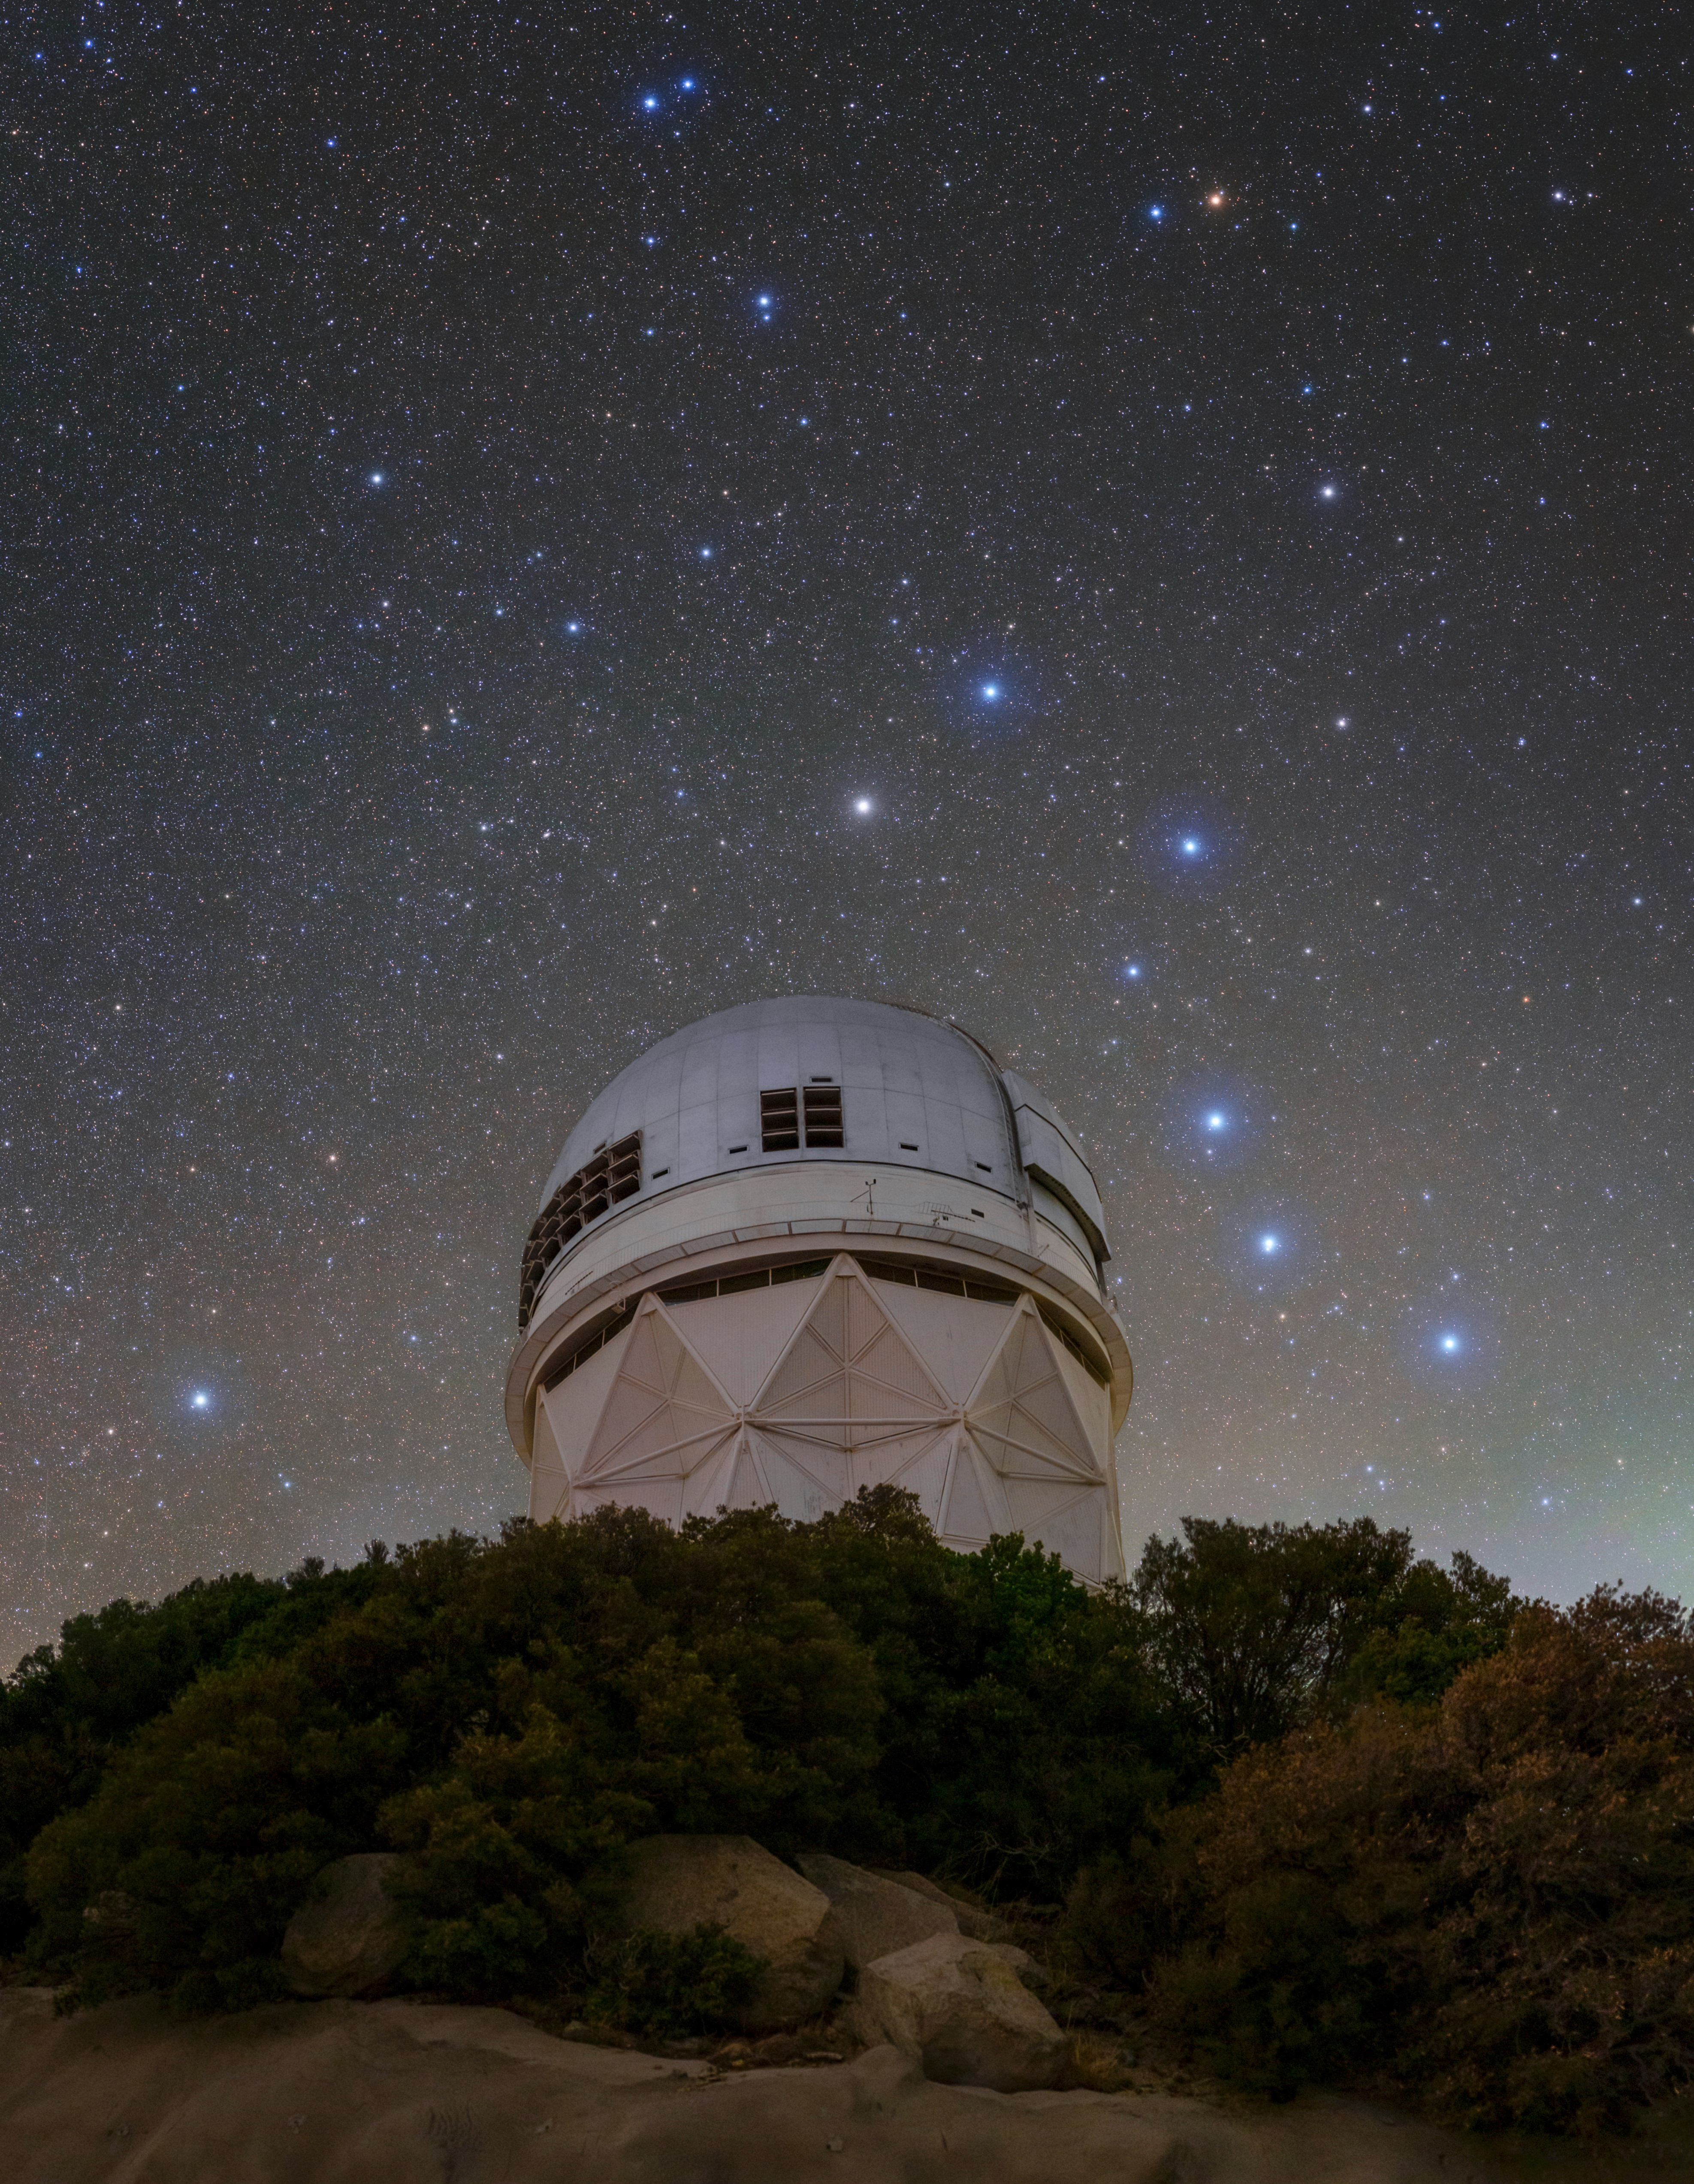

Celestial Landmarks of the Northern Sky

The eighteen-story Nicholas U. Mayall 4-meter Telescope is located at Kitt Peak National Observatory (KPNO), a Program of NSF NOIRLab, and is seen here against the backdrop of two celestial landmarks of the northern hemisphere: The constellation Ursa Major (the Great Bear), with its seven bright stars that make the Big Dipper, on the right side of Mayall and the North Star Polaris on the left.

The stars of the Big Dipper asterism are notable even on their own. The second star in the Big Dipper’s handle is Mizar and together with its fainter companion star Alcor they are known as the Horse and Rider. Their pairing is a naked-eye double since they appear to observers to be right next to each other. Because of their close proximity, trying to resolve the pair with only the naked eye has been a traditional sight test in many countries. The stars Merak (blue) and Dubhe (white), that form the front of the Big Dipper’s cup, are often used for celestial navigation. By connecting the two with an imaginary line and extending it across the sky, the North Star Polaris can easily be located, seen here the brightest star to the far left of the Mayall telescope. Polaris’s stable position has made it useful for northern hemisphere navigation since the 5th century.

This photo was taken as part of the recent NOIRLab 2022 Photo Expedition to all the NOIRLab sites.

Credit: KPNO/NOIRLab/NSF/AURA/T. Slovinský